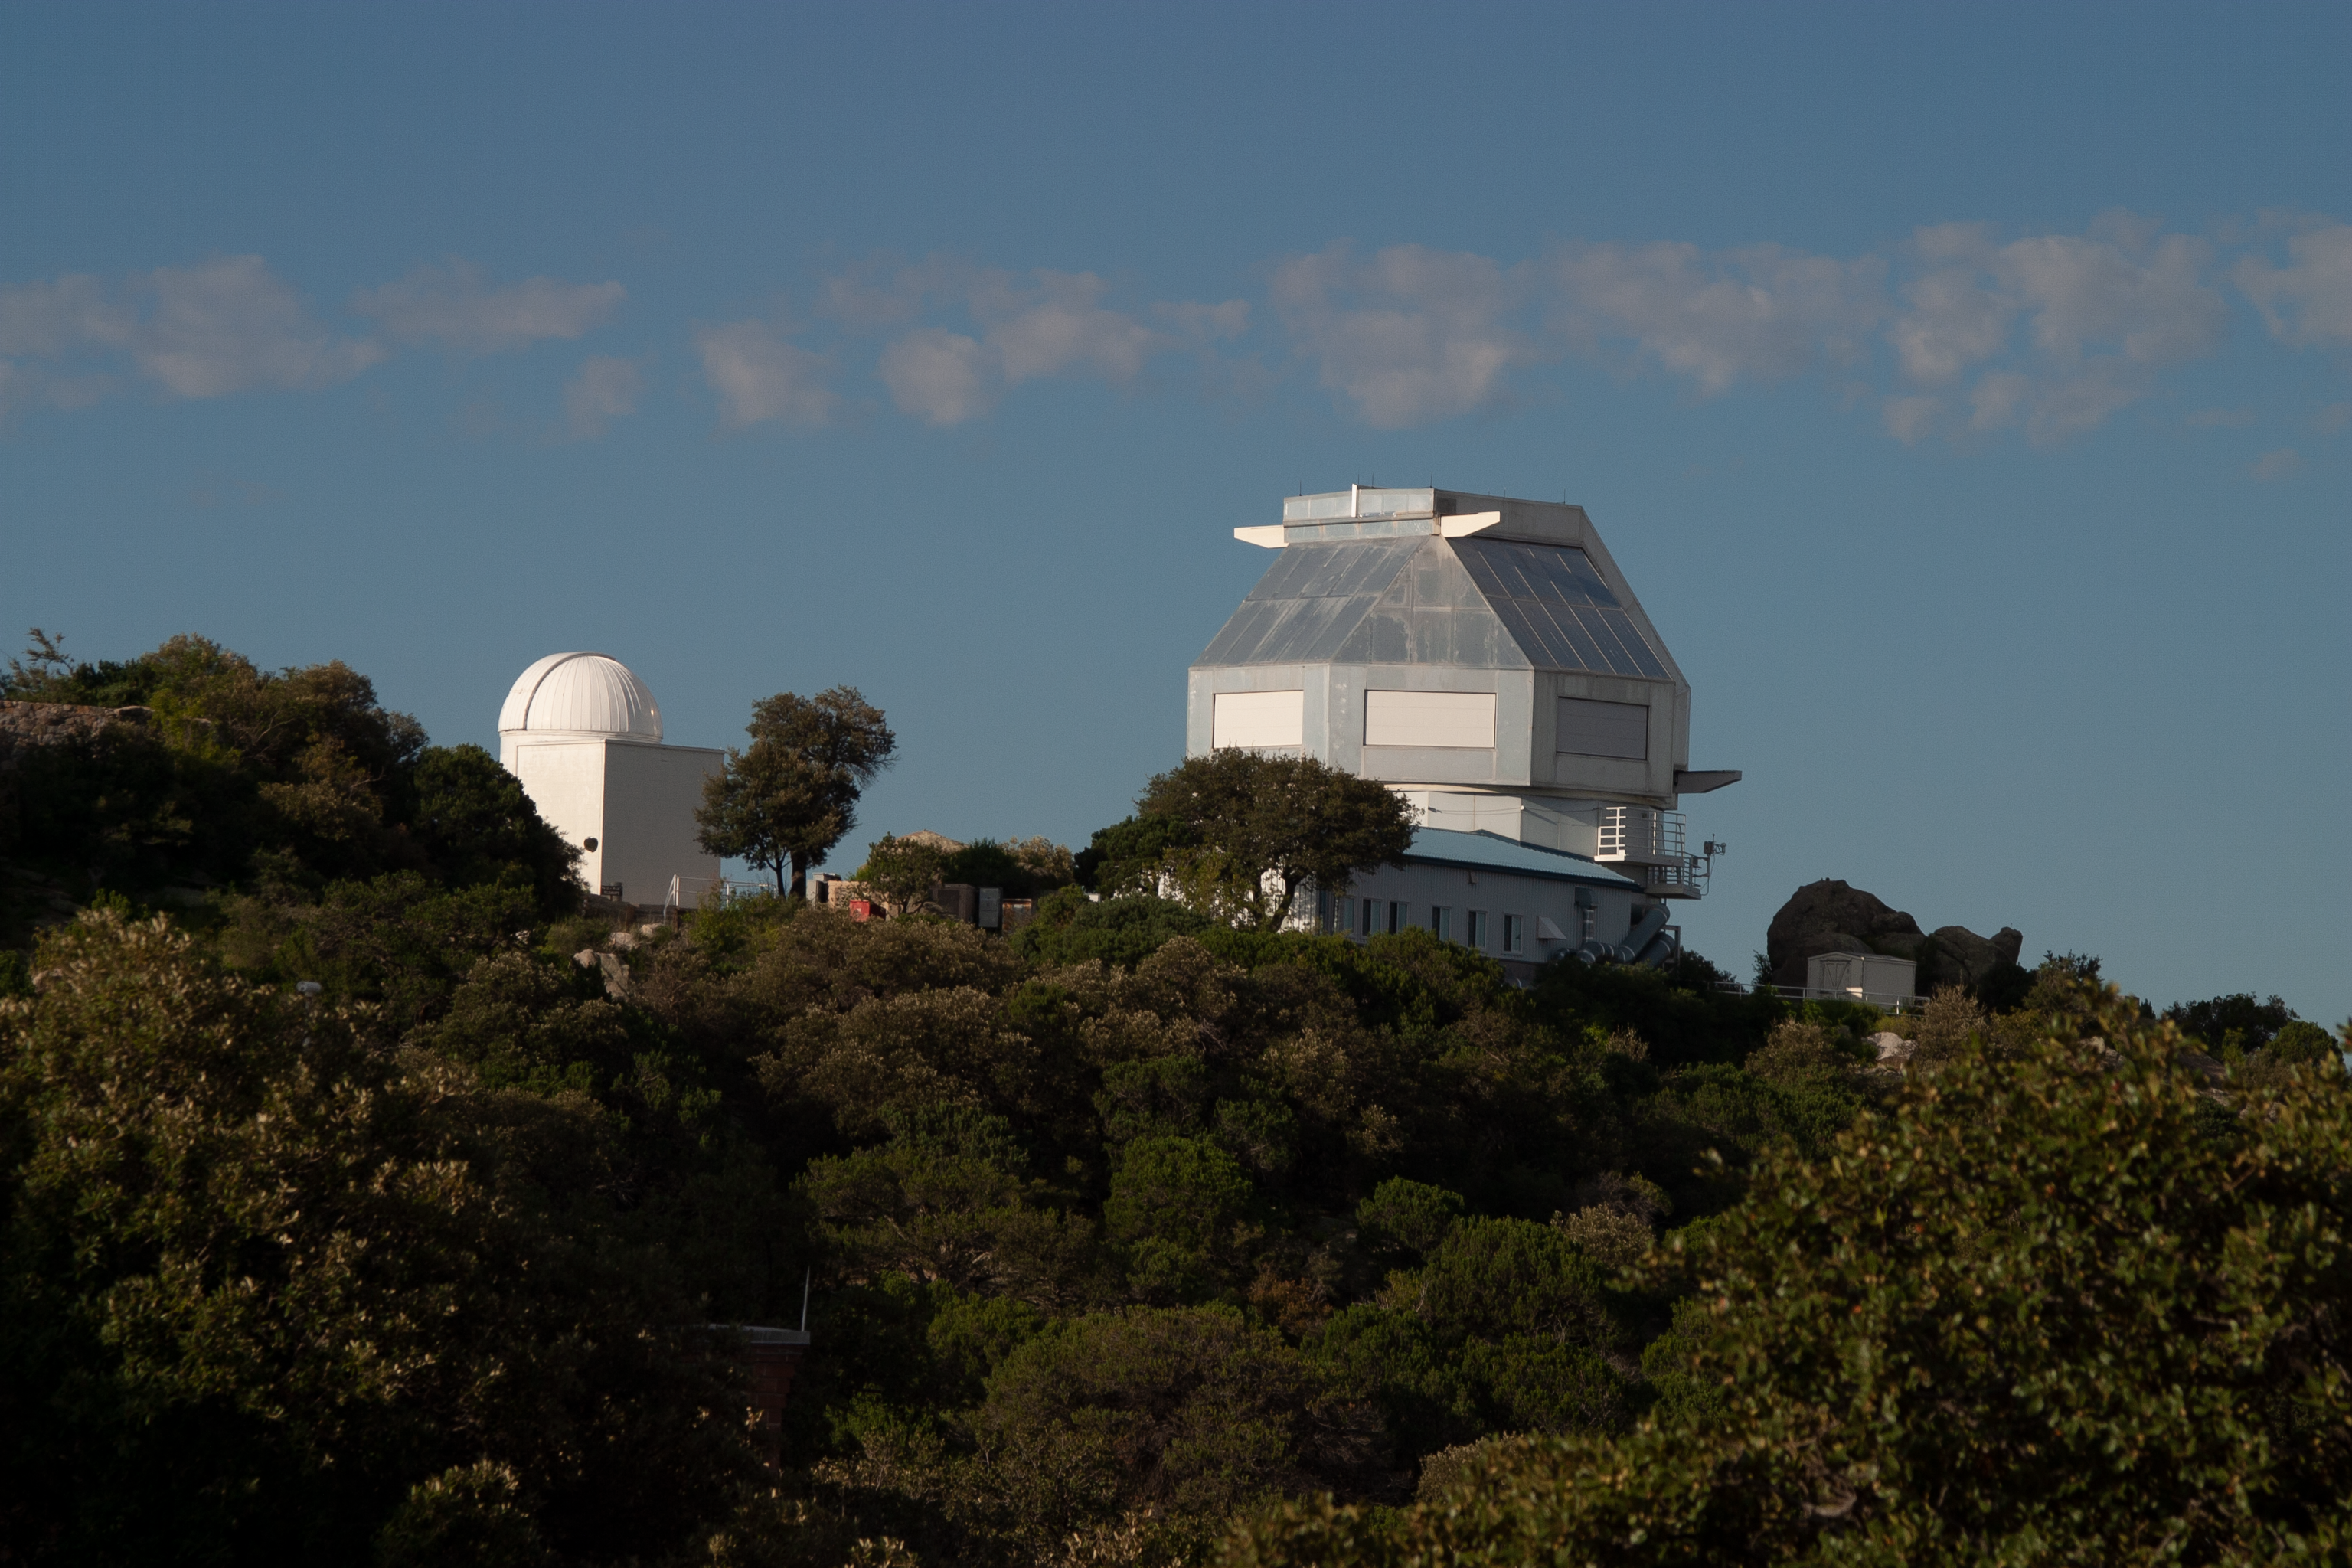

The WIYN 3.5-meter Telescope

The WIYN 3.5-meter Telescope at Kitt Peak National Observatory, AZ.

Credit: KPNO/NOIRLab/NSF/AURA/P. Marenfeld